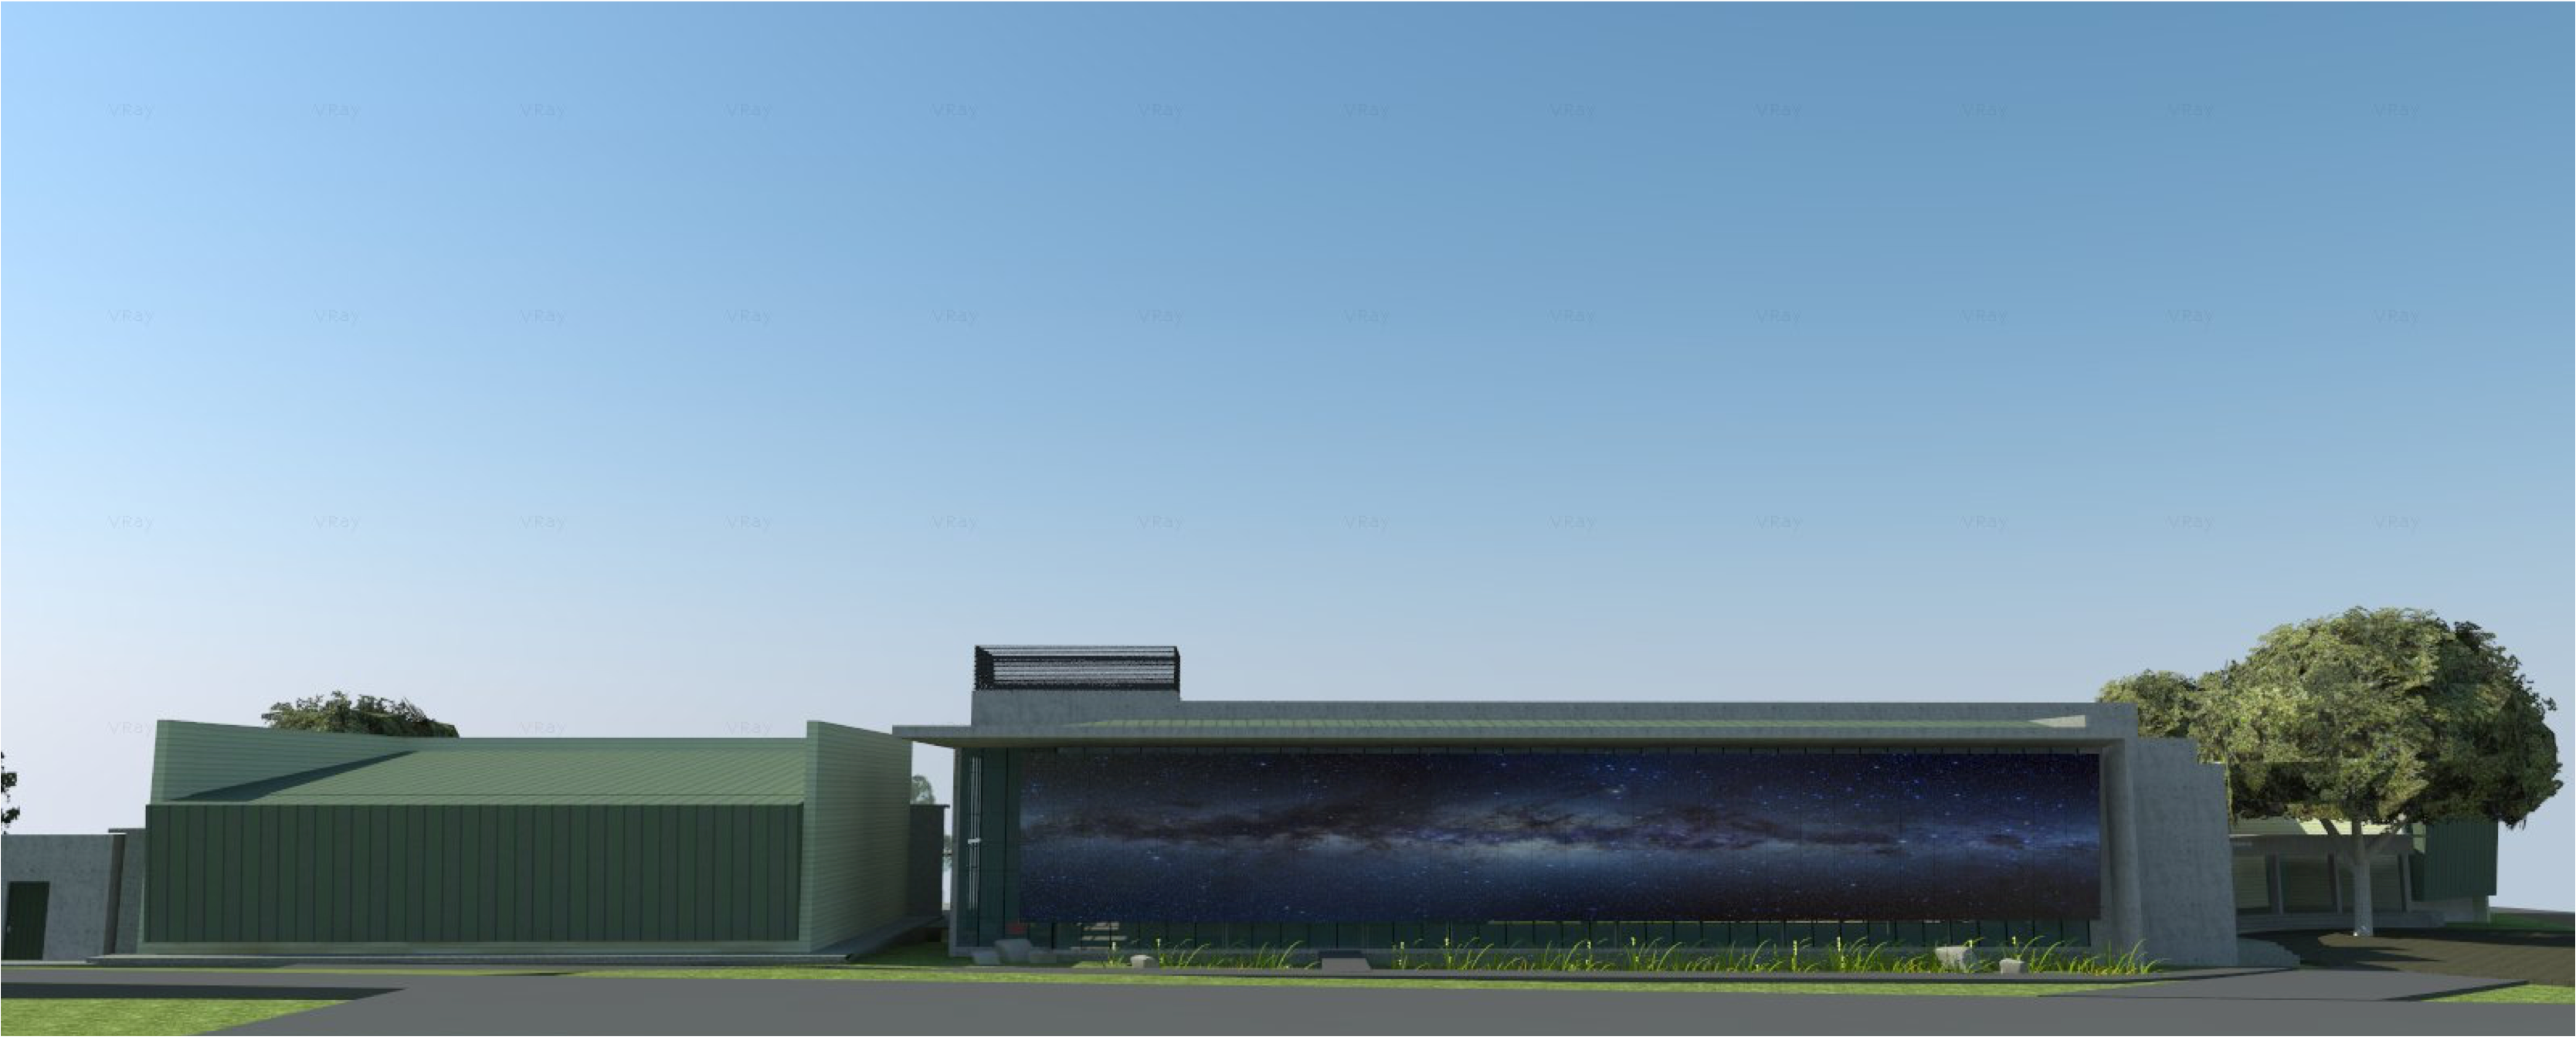

rubin-160927-7

The expansion and modification of the observatory Base Facility in La Serena, Chile will serve the local support requirements of the Large Synoptic Survey Telescope (LSST) as well as the expansion and renovation objectives of the Association of Universities for Research in Astronomy (AURA) and the National Optical Astronomy Observatory – South (NOAO-S). The Base Facility Addition and Modification Project (Base Facility) is being designed by Andes Arquitectos under an architectural-engineering (AE) services contract initiated in September, 2015. The Base Facility design includes site preparation work, renovation of existing buildings, construction of a new office addition contiguous with the existing facility and construction of a new separate data center building.

Credit: NOIRLab